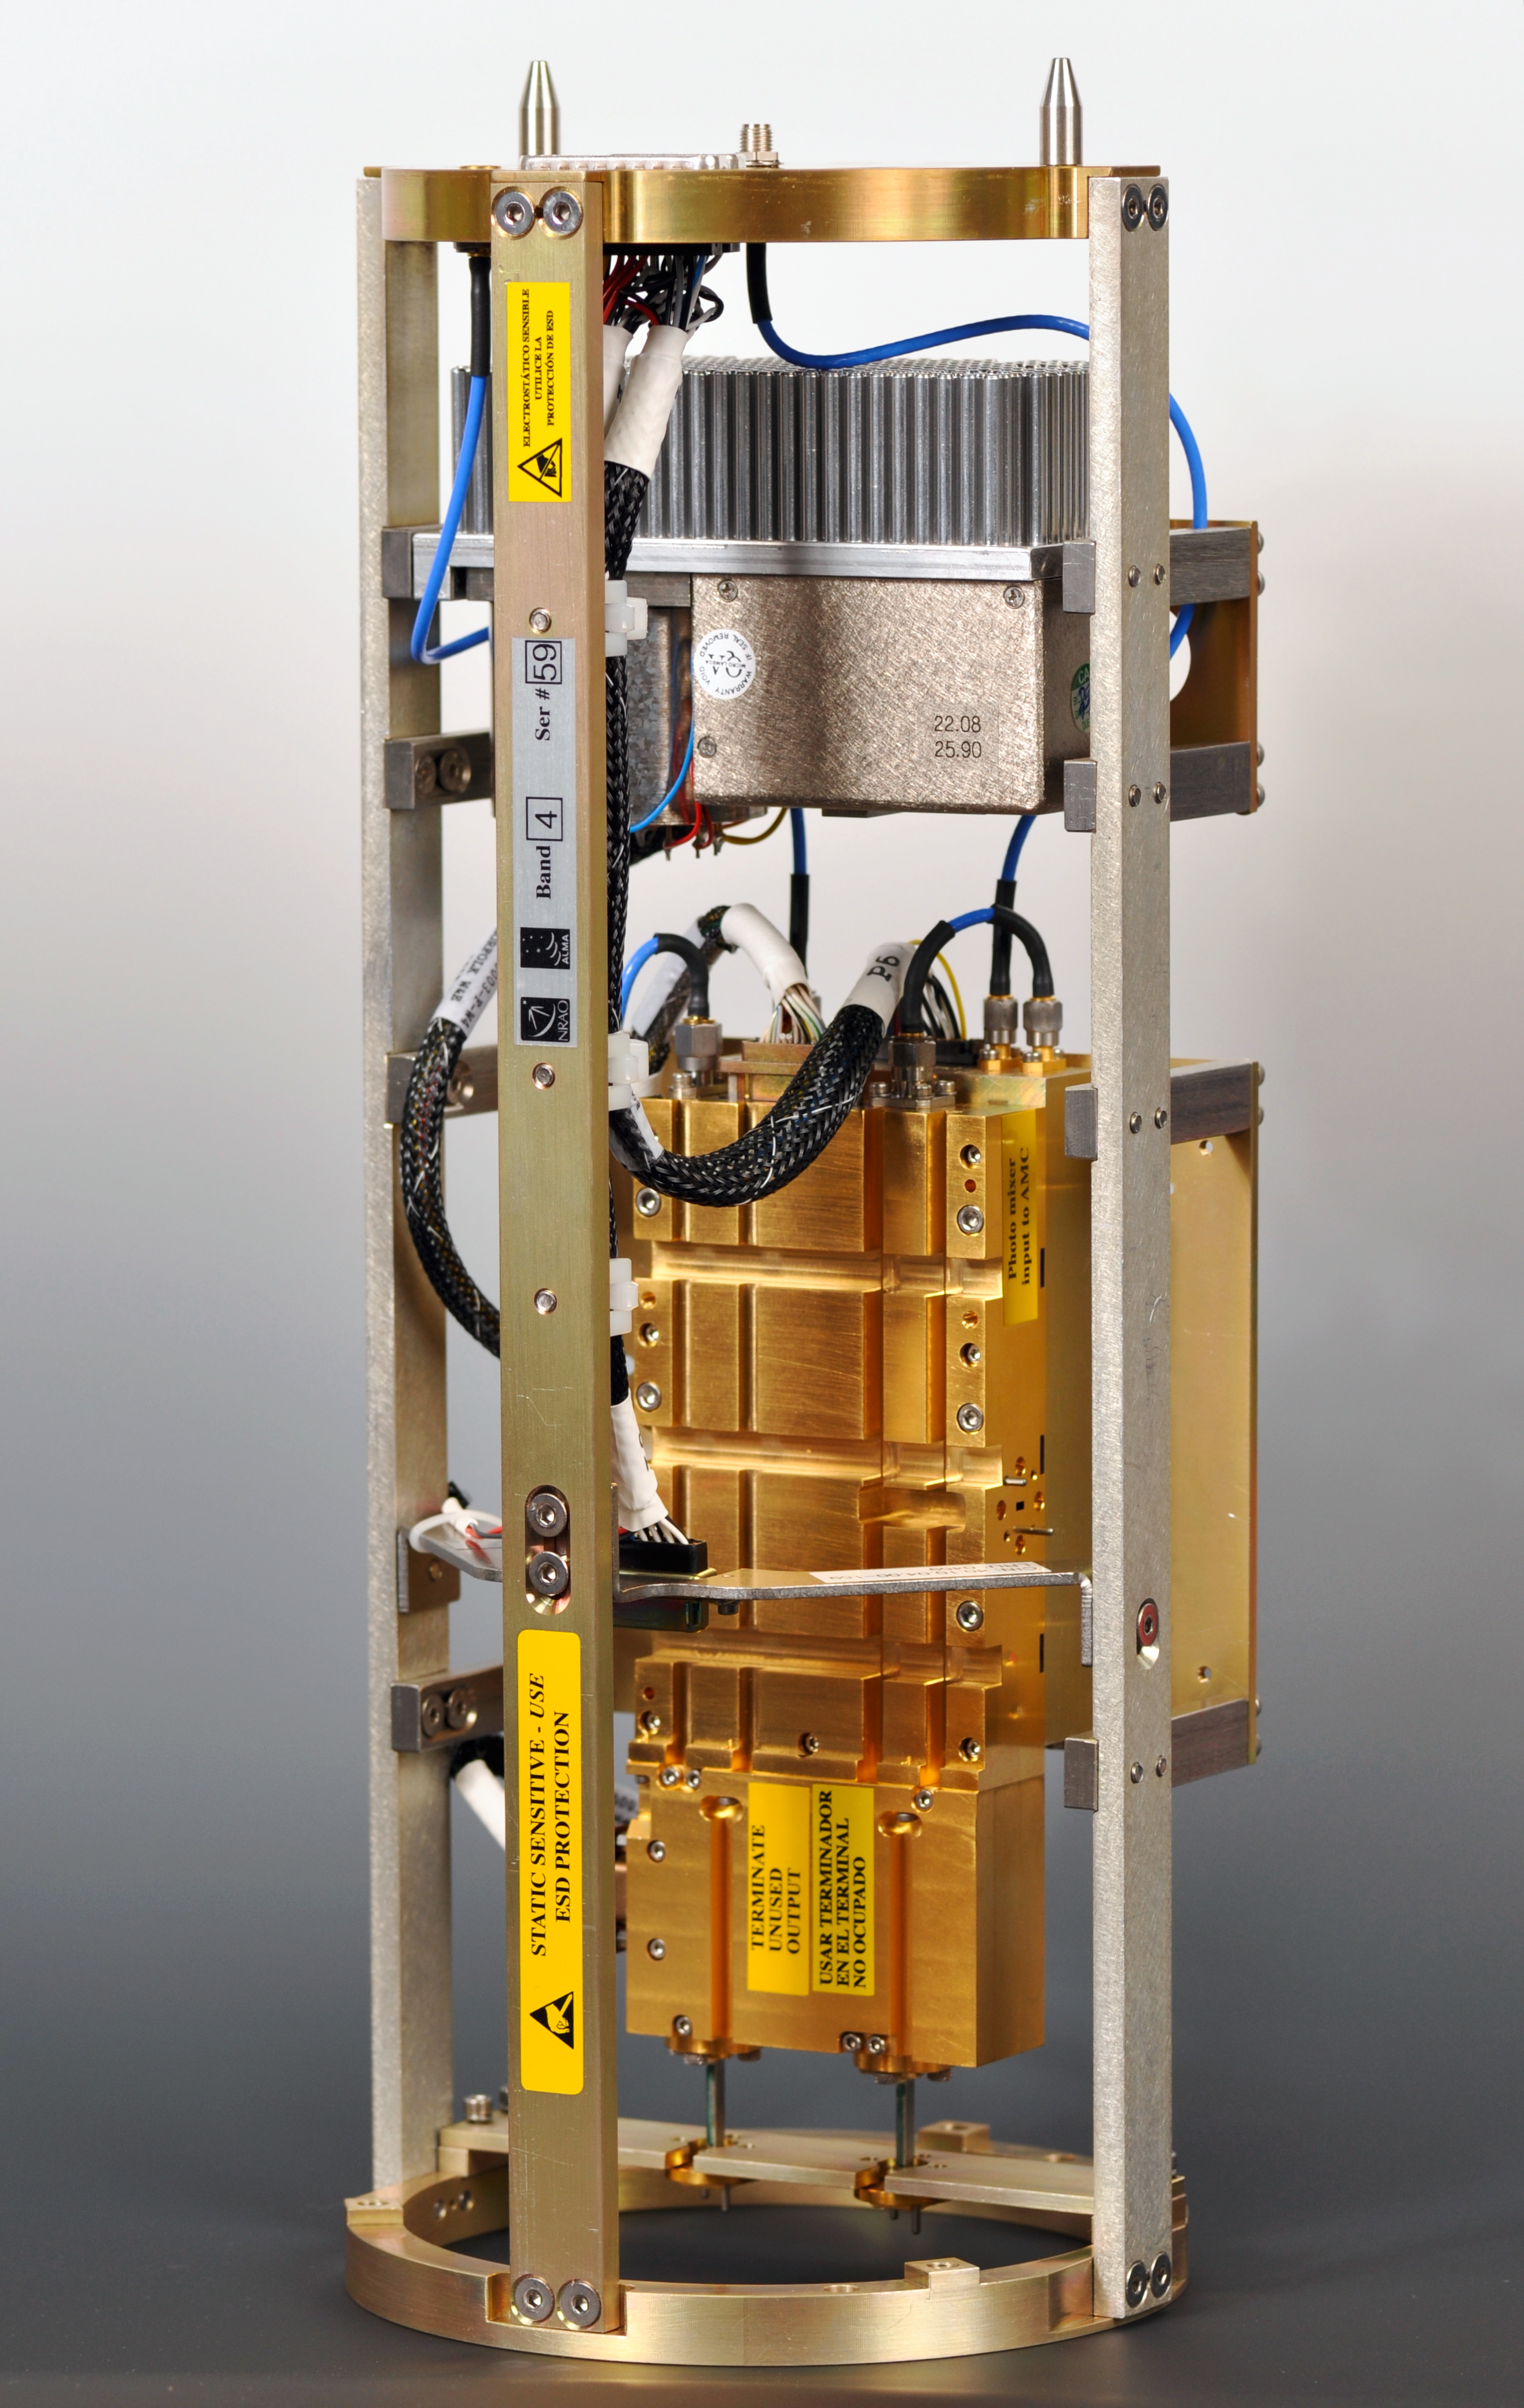

An ALMA Warm Cartridge assembly (WCA)

An ALMA Warm Cartridge Assembly (WCA) containing the precision oscillators and support electronics needed for precise tuning of receivers. As with all ALMA production receivers, this WCA was produced by the US National Radio Astronomy Observatory's Technology Center in Charlottesville, Virginia, United States.

Credit: NRAO/AUI/NSF